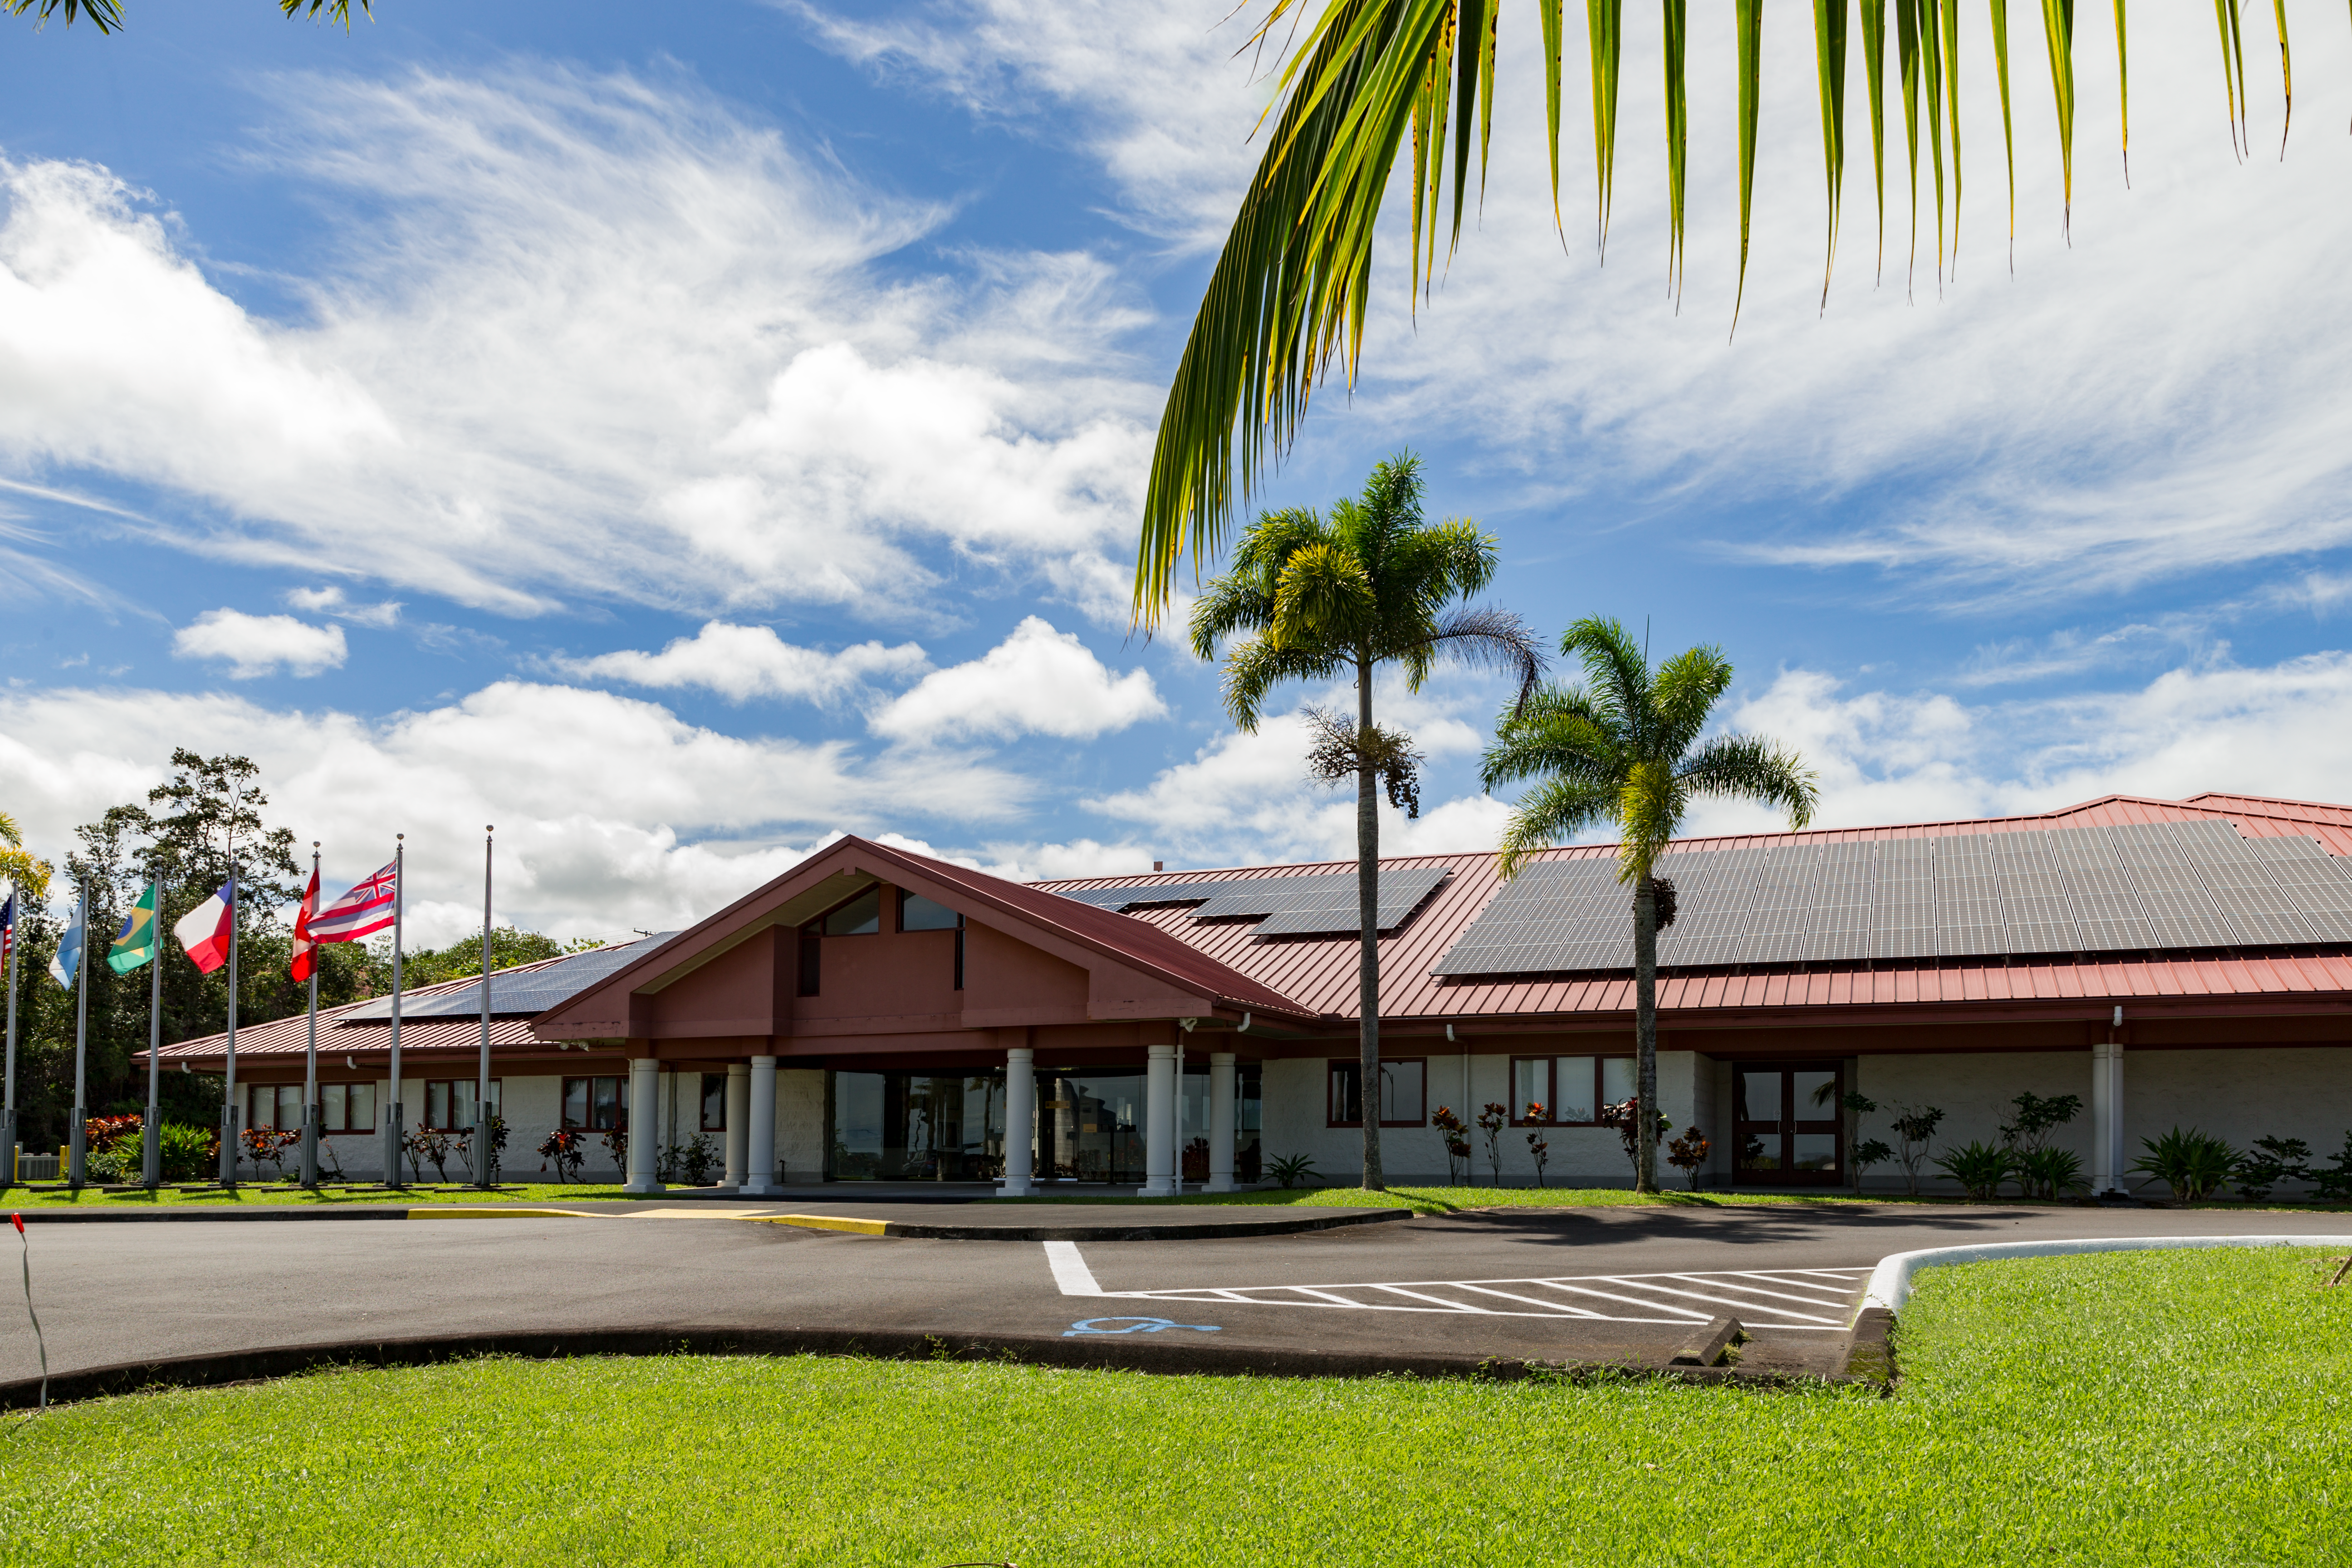

Solar panels on the roof of Gemini North Base

Solar panels on the roof of Gemini North Base.

Credit: International Gemini Observatory/NSF NOIRLab/AURA/J. Pollard